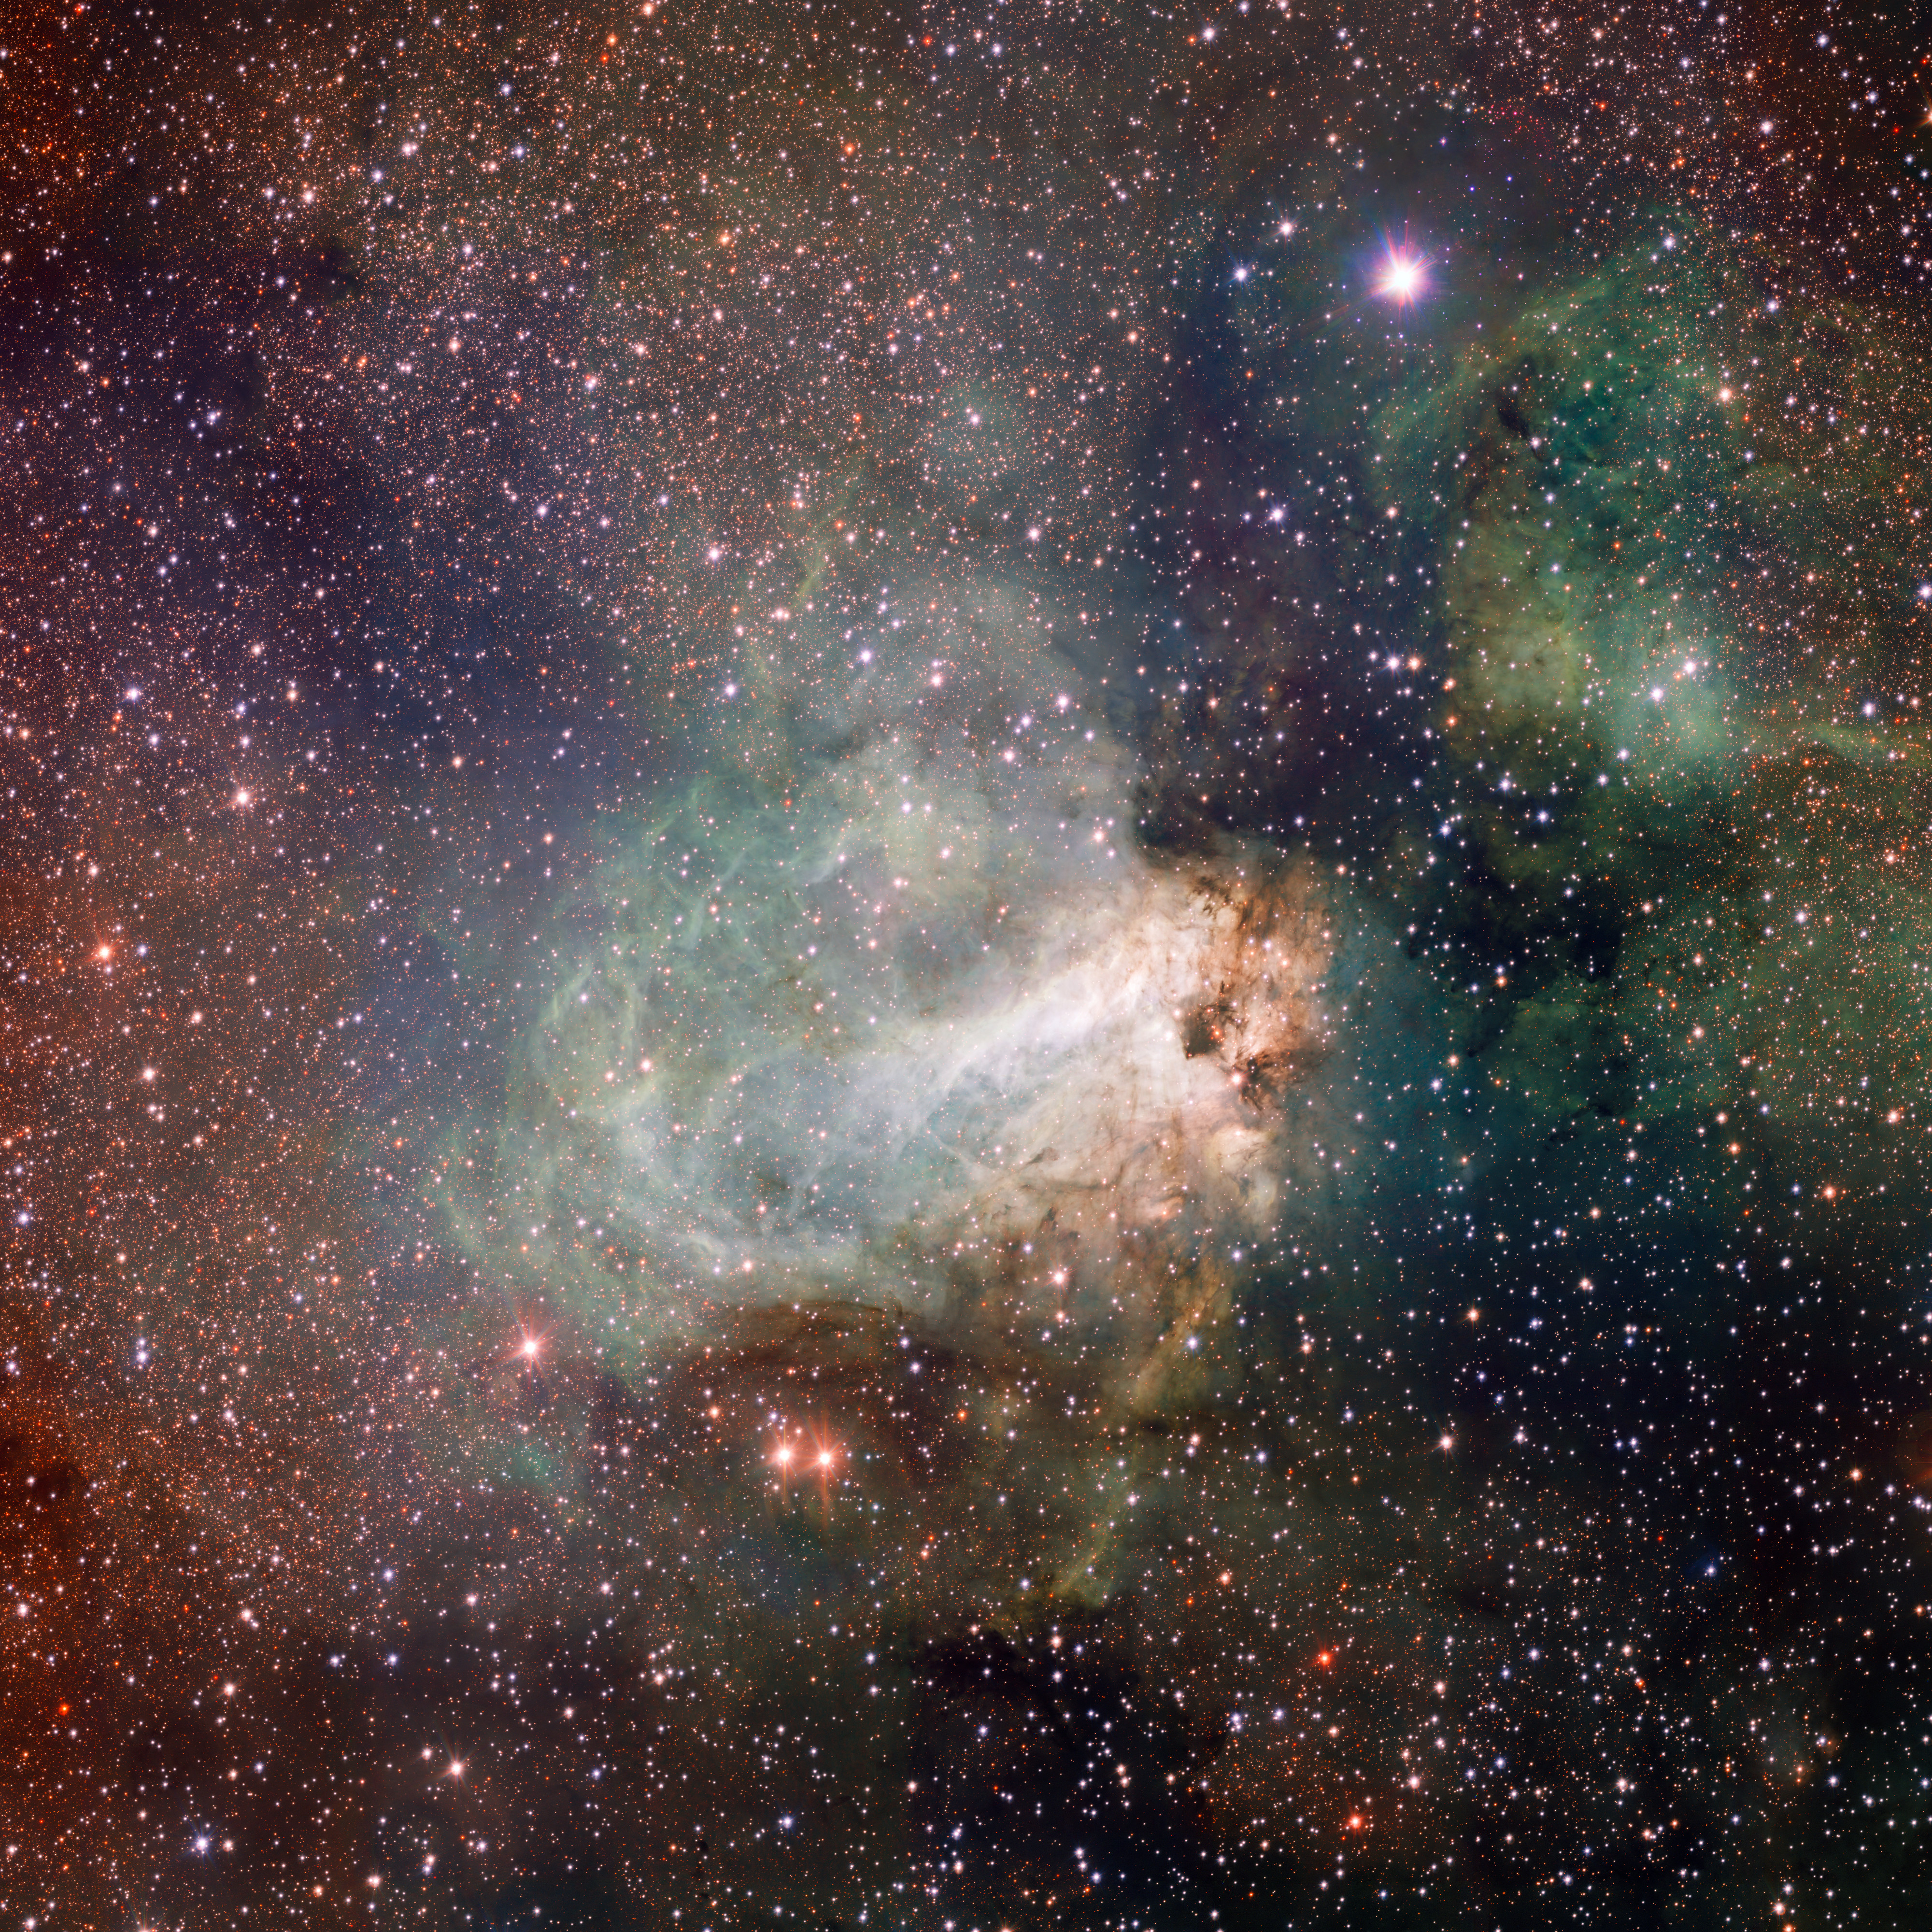

VST image of the star-forming region Messier 17

The first released VST image shows the spectacular star-forming region Messier 17, also known as the Omega Nebula or the Swan Nebula, as it has never been seen before. This vast region of gas, dust and hot young stars lies in the heart of the Milky Way in the constellation of Sagittarius (The Archer). The VST field of view is so large that the entire nebula, including its fainter outer parts, is captured — and retains its superb sharpness across the entire image. The data were processed using the Astro-WISE software system developed by E.A. Valentijn and collaborators at Groningen and elsewhere.

#L

Credit: ESO/INAF-VST/OmegaCAM. Acknowledgement: OmegaCen/Astro-WISE/Kapteyn Institute